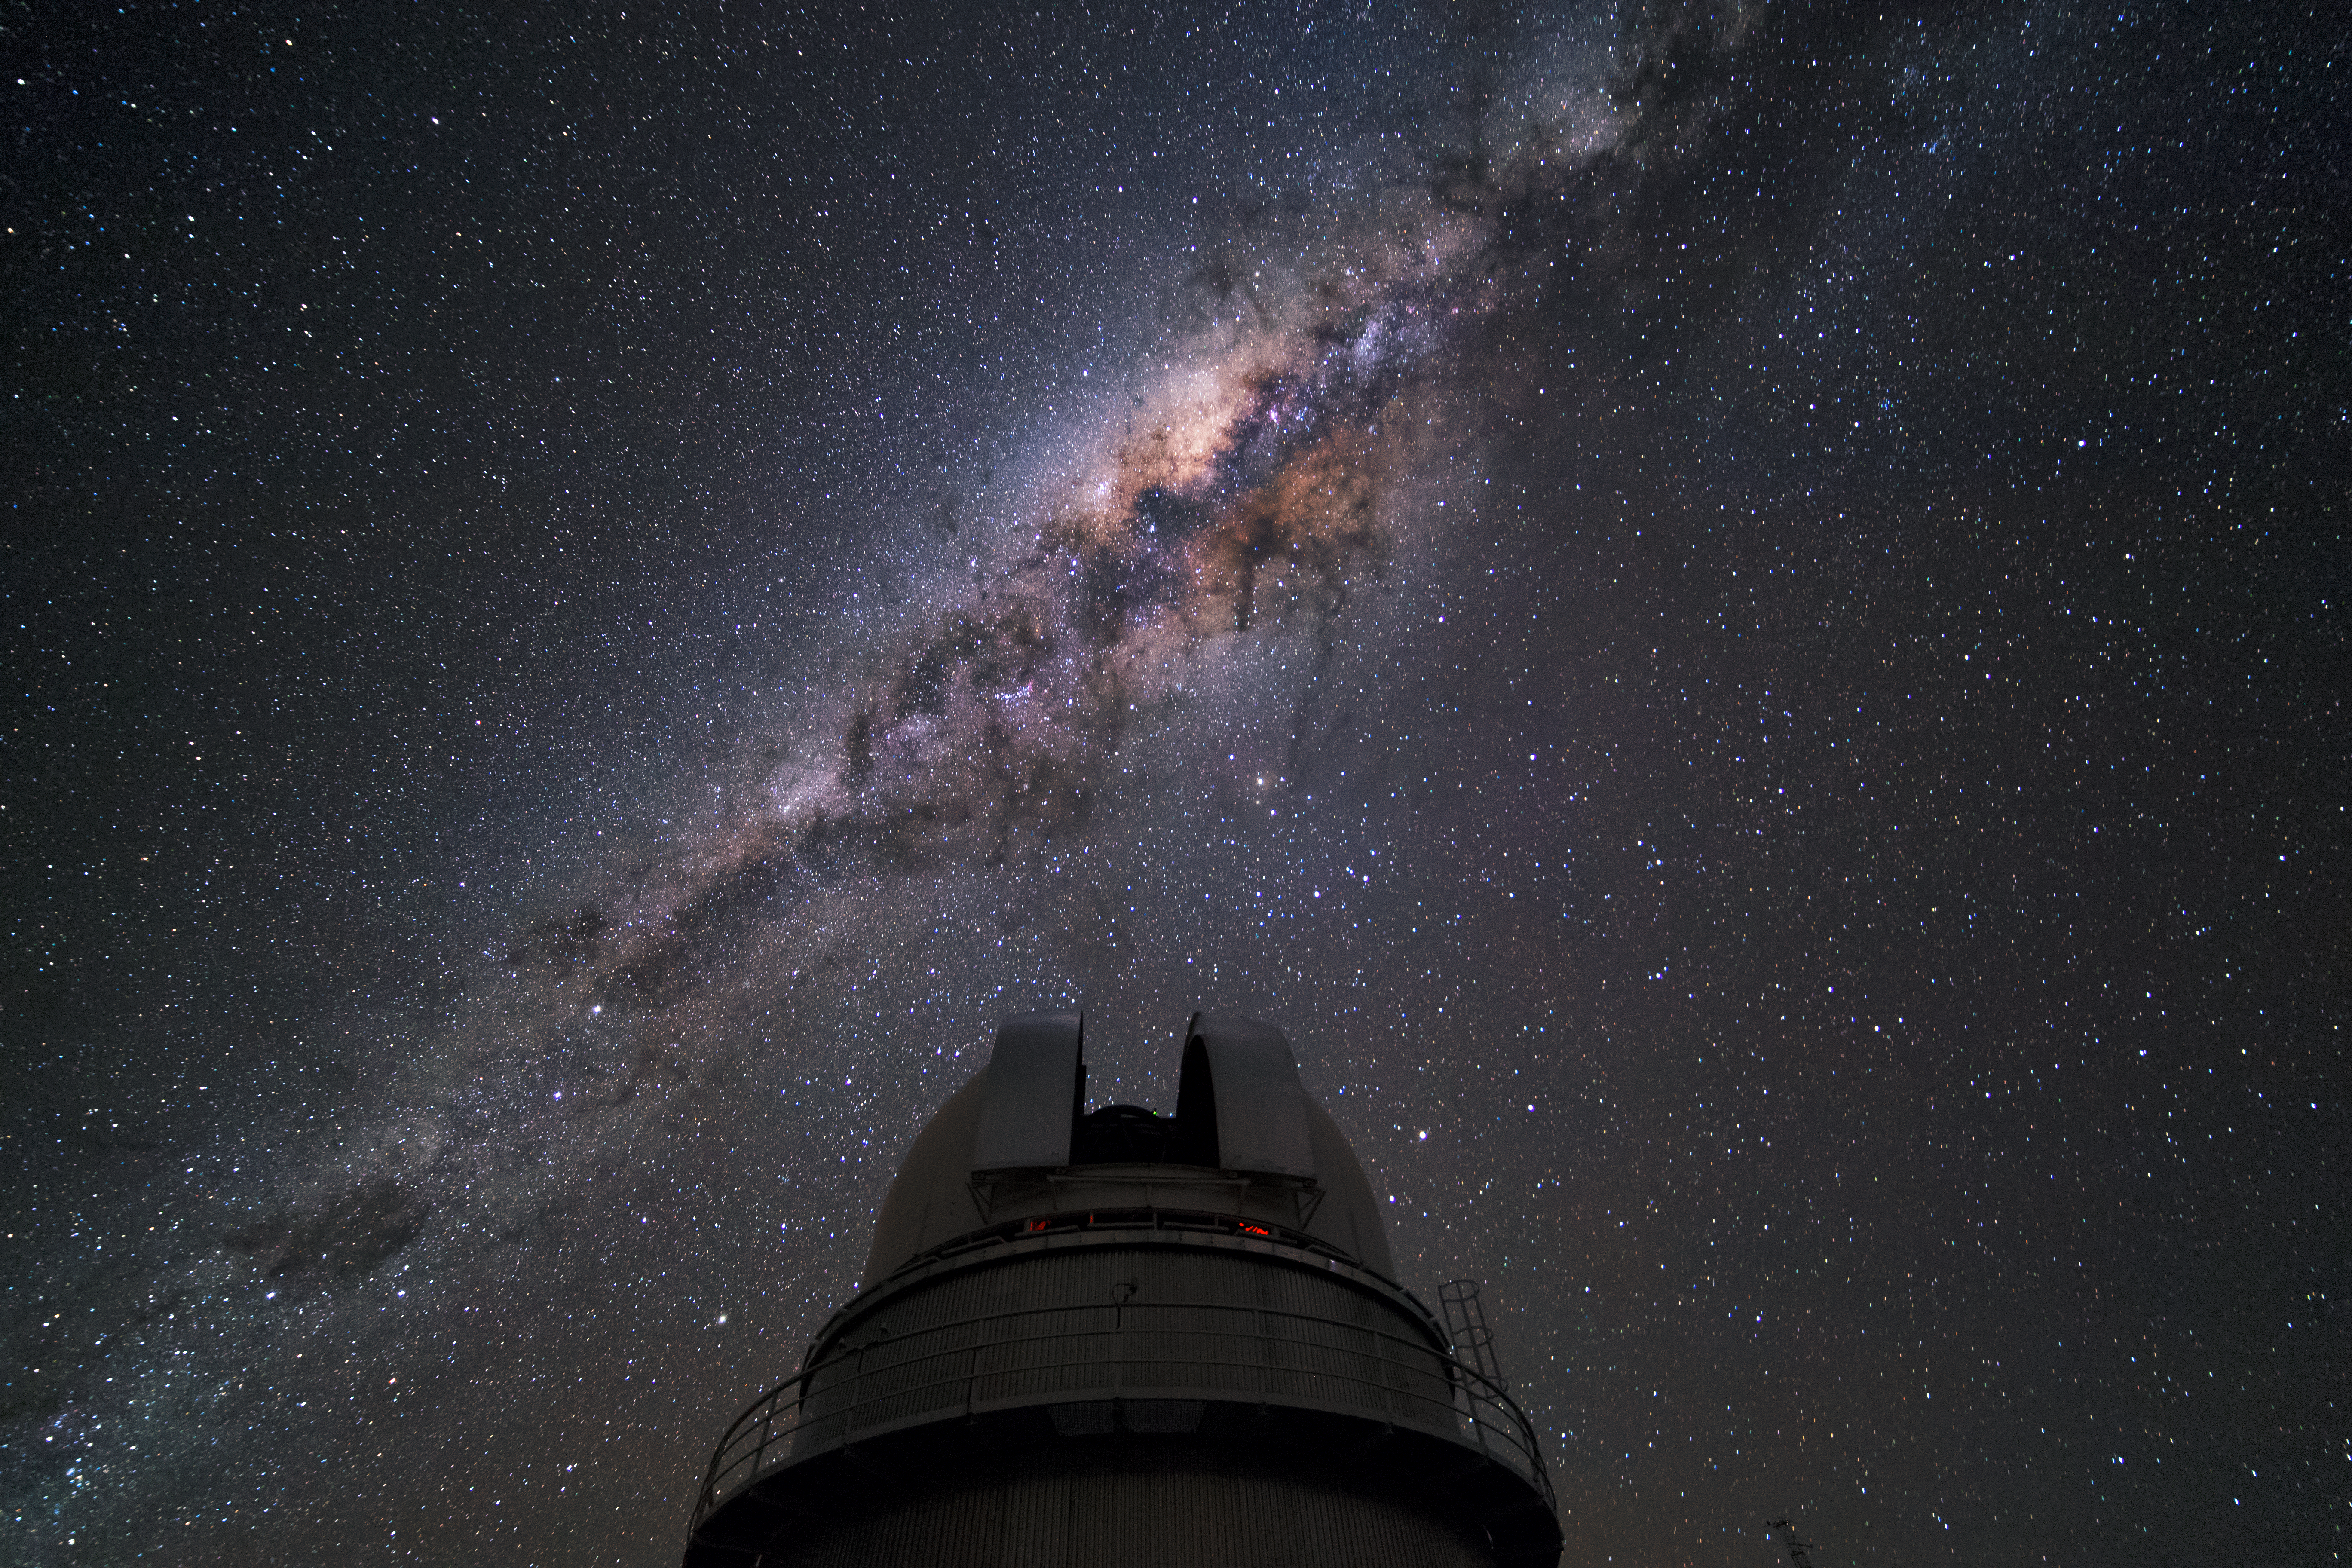

The Danish 1.54-metre telescope at La Silla

The Danish 1.5-metre telescope, one of the national telescopes situated at the La Silla Observatory, has opened its dome slit to observe the night sky. The dome of the telescope is illuminated by the bright shine of the Milky Way.

Credit: D. Juncher/ESO